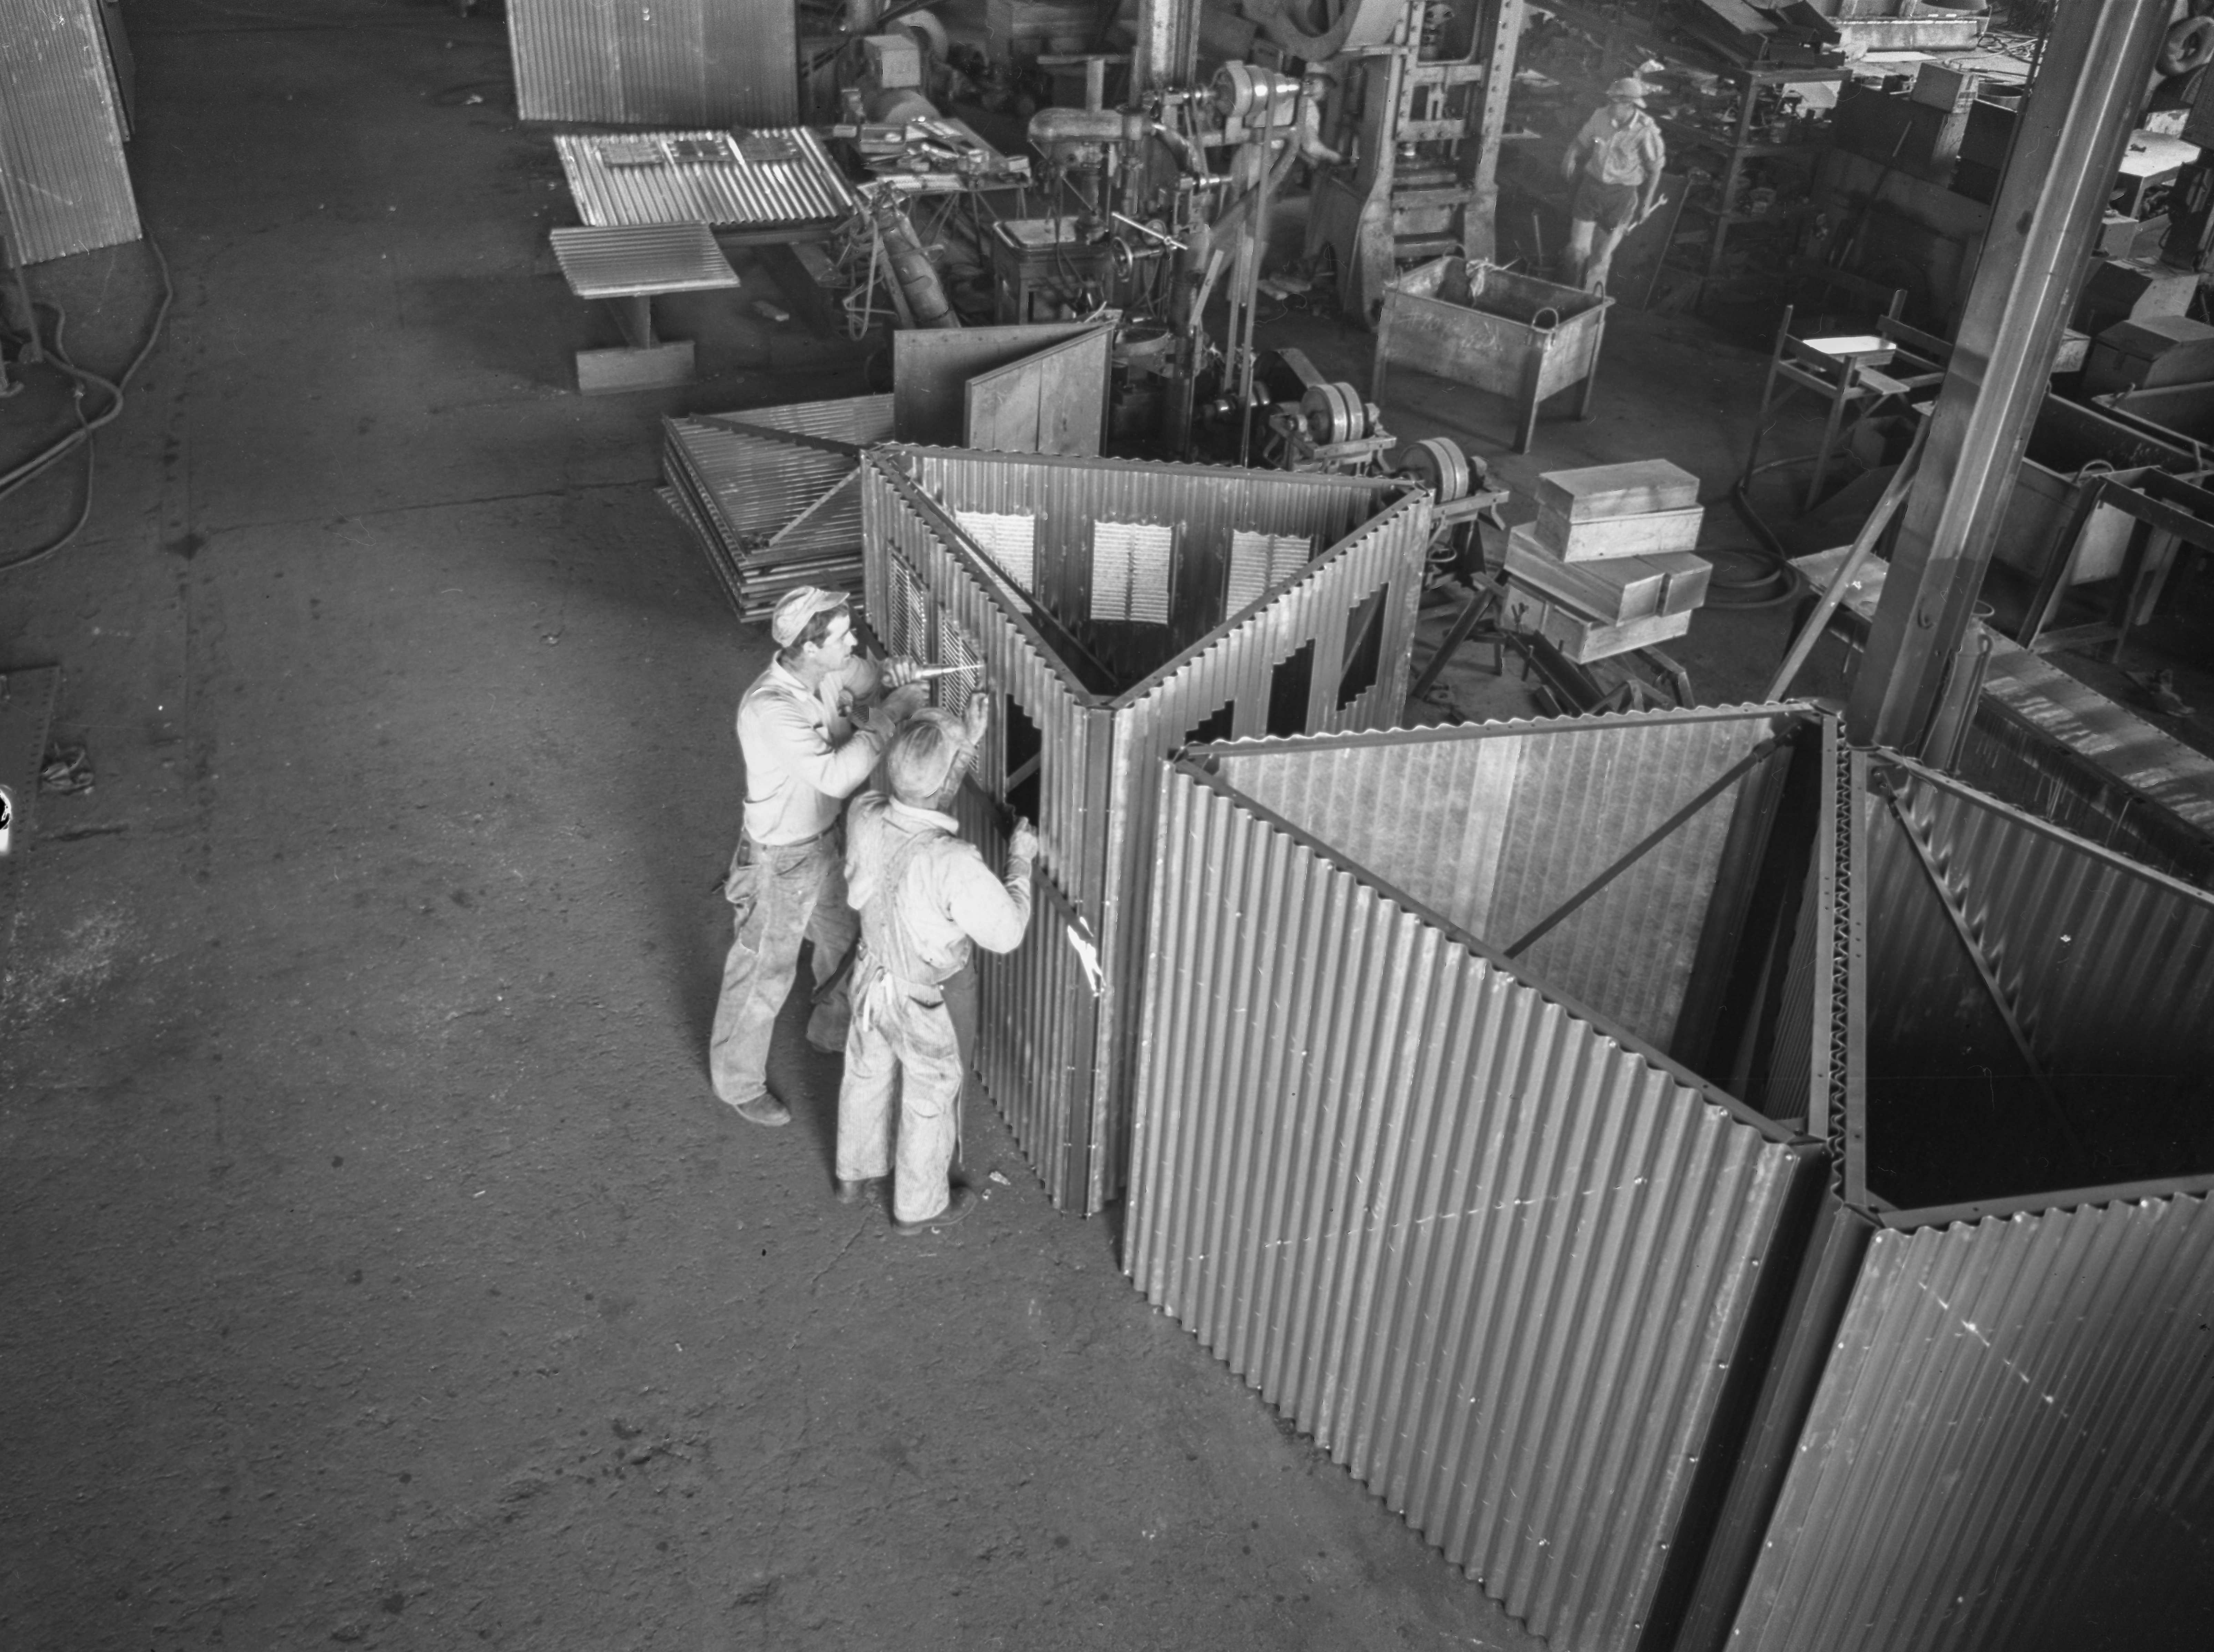

Tower Assembly, Allison Steel Co.

This image is stored at NOIRLab Headquarters in Tucson, Arizona. For the original negative of this image, see KPNO Negatives envelope 479, 488. It was captured in 1958 or 1959.

This image shows the tower assembly, Allison Steel Co.

This image is part of NSF NOIRLab’s historical archives.

Credit: KPNO/NOIRLab/NSF/AURA